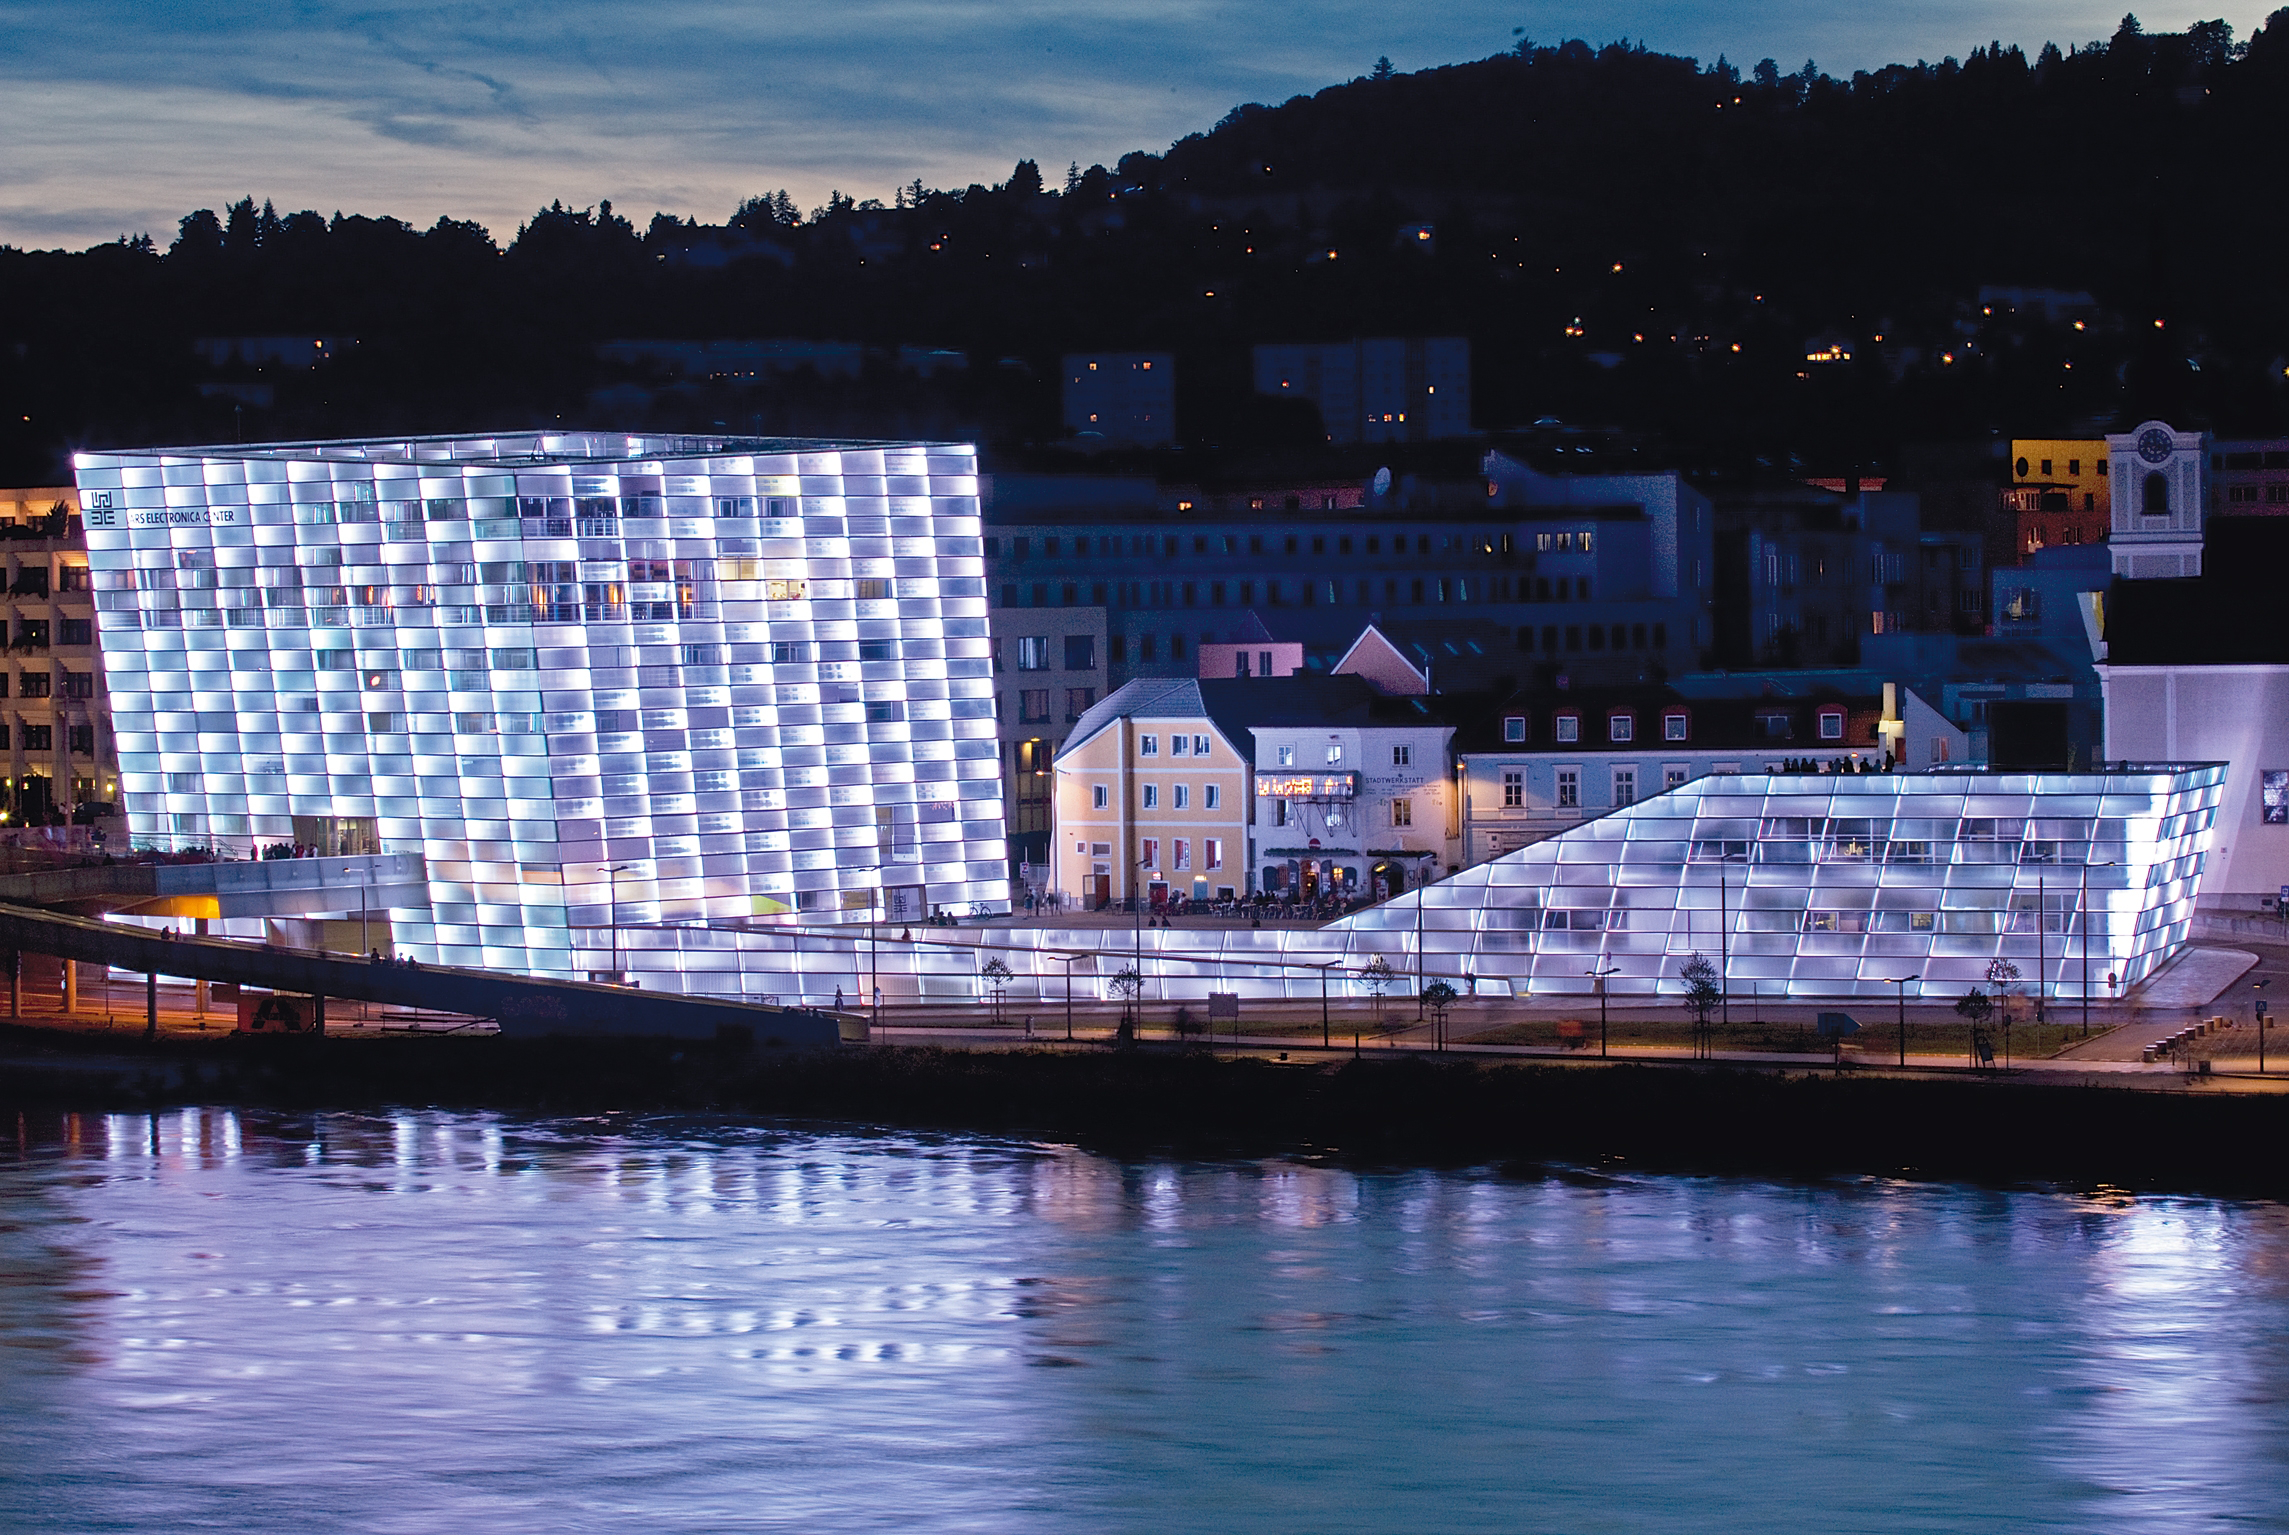

Ars Electronica Center in Linz, Austria

The Ars Electronica Center in Linz, Austria is an ESO Outreach Partner Organisation. It works with ESO on a residency programme as part of the European Digital Art and Science Network initiated by Ars Electronica and seven cultural partners throughout Europe with the support of the Creative Europe Program of the EU.

Read more about ESO's partnership organisations here: http://www.eso.org/public/outreach/partnerships/organisations.html

Credit: Ars Electronica Center